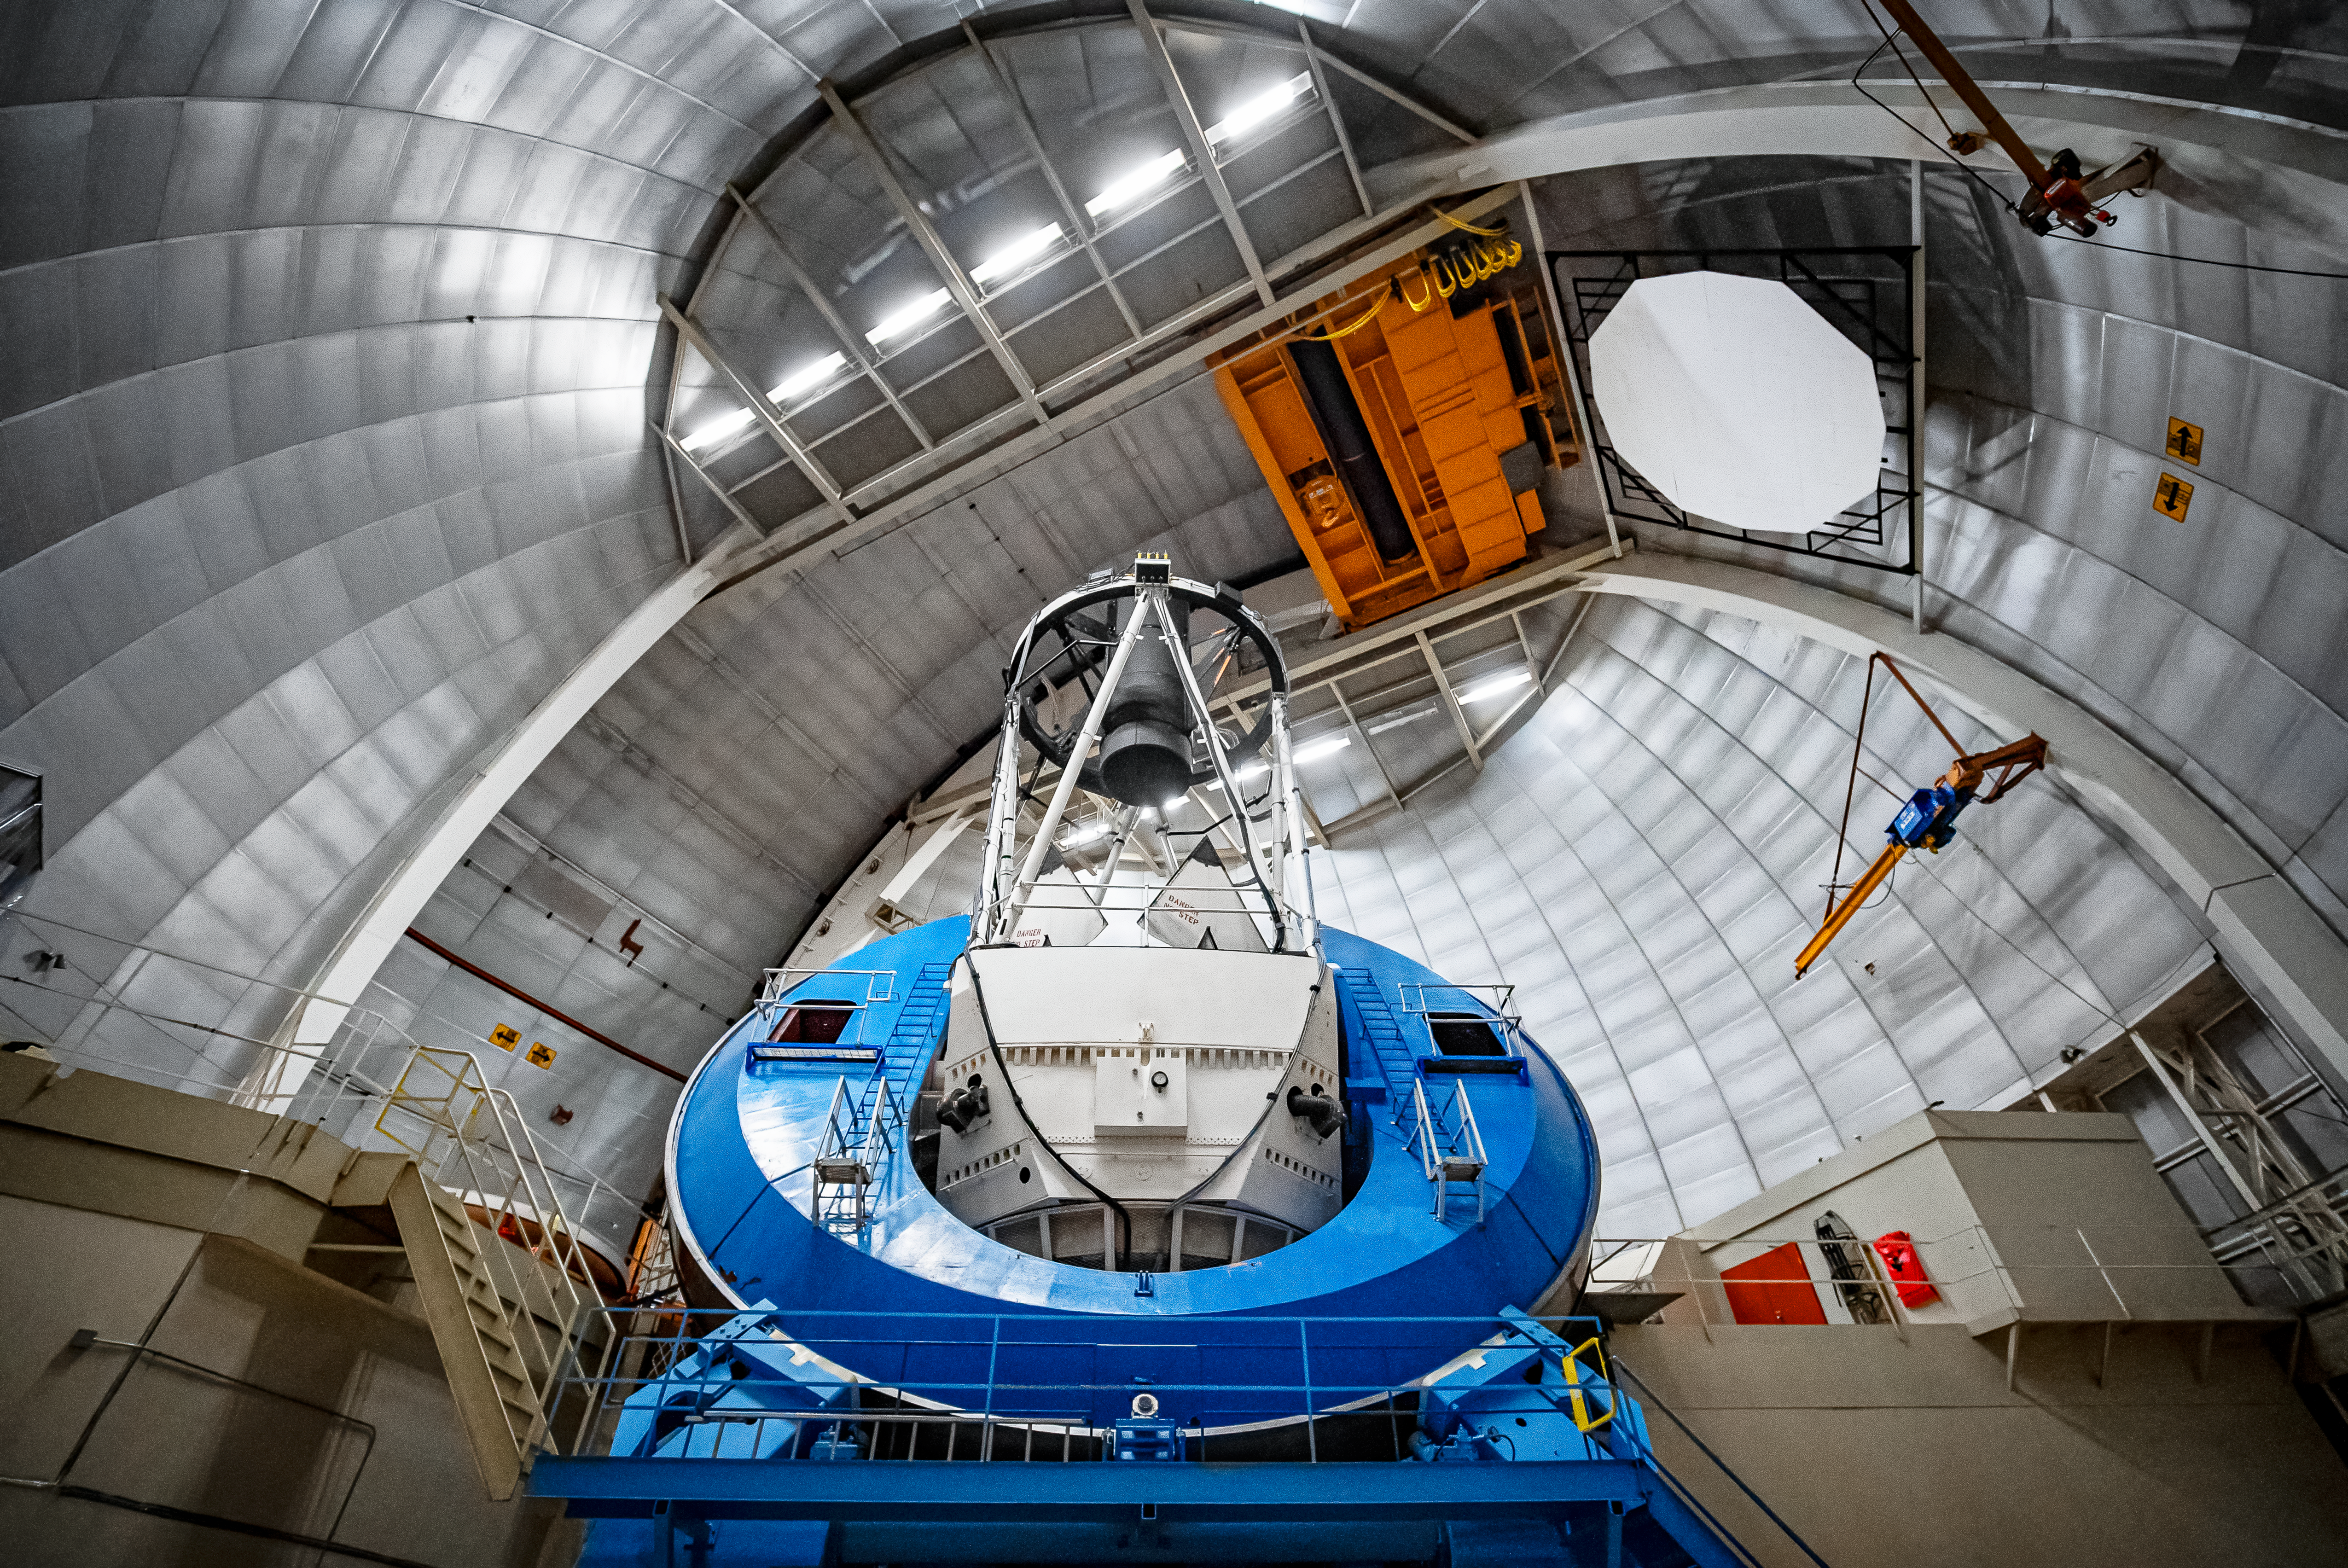

Nicholas U.Mayall 4-meter Telescope Interior

The interior of the U.S. National Science Foundation Nicholas U. Mayall 4-meter Telescope at Kitt Peak National Observatory (KPNO), a Program of NSF NOIRLab, on which DESI is mounted.

Credit: DESI Collaboration/DOE/KPNO/NOIRLab/NSF/AURA/M. Sargent (Berkeley Lab)